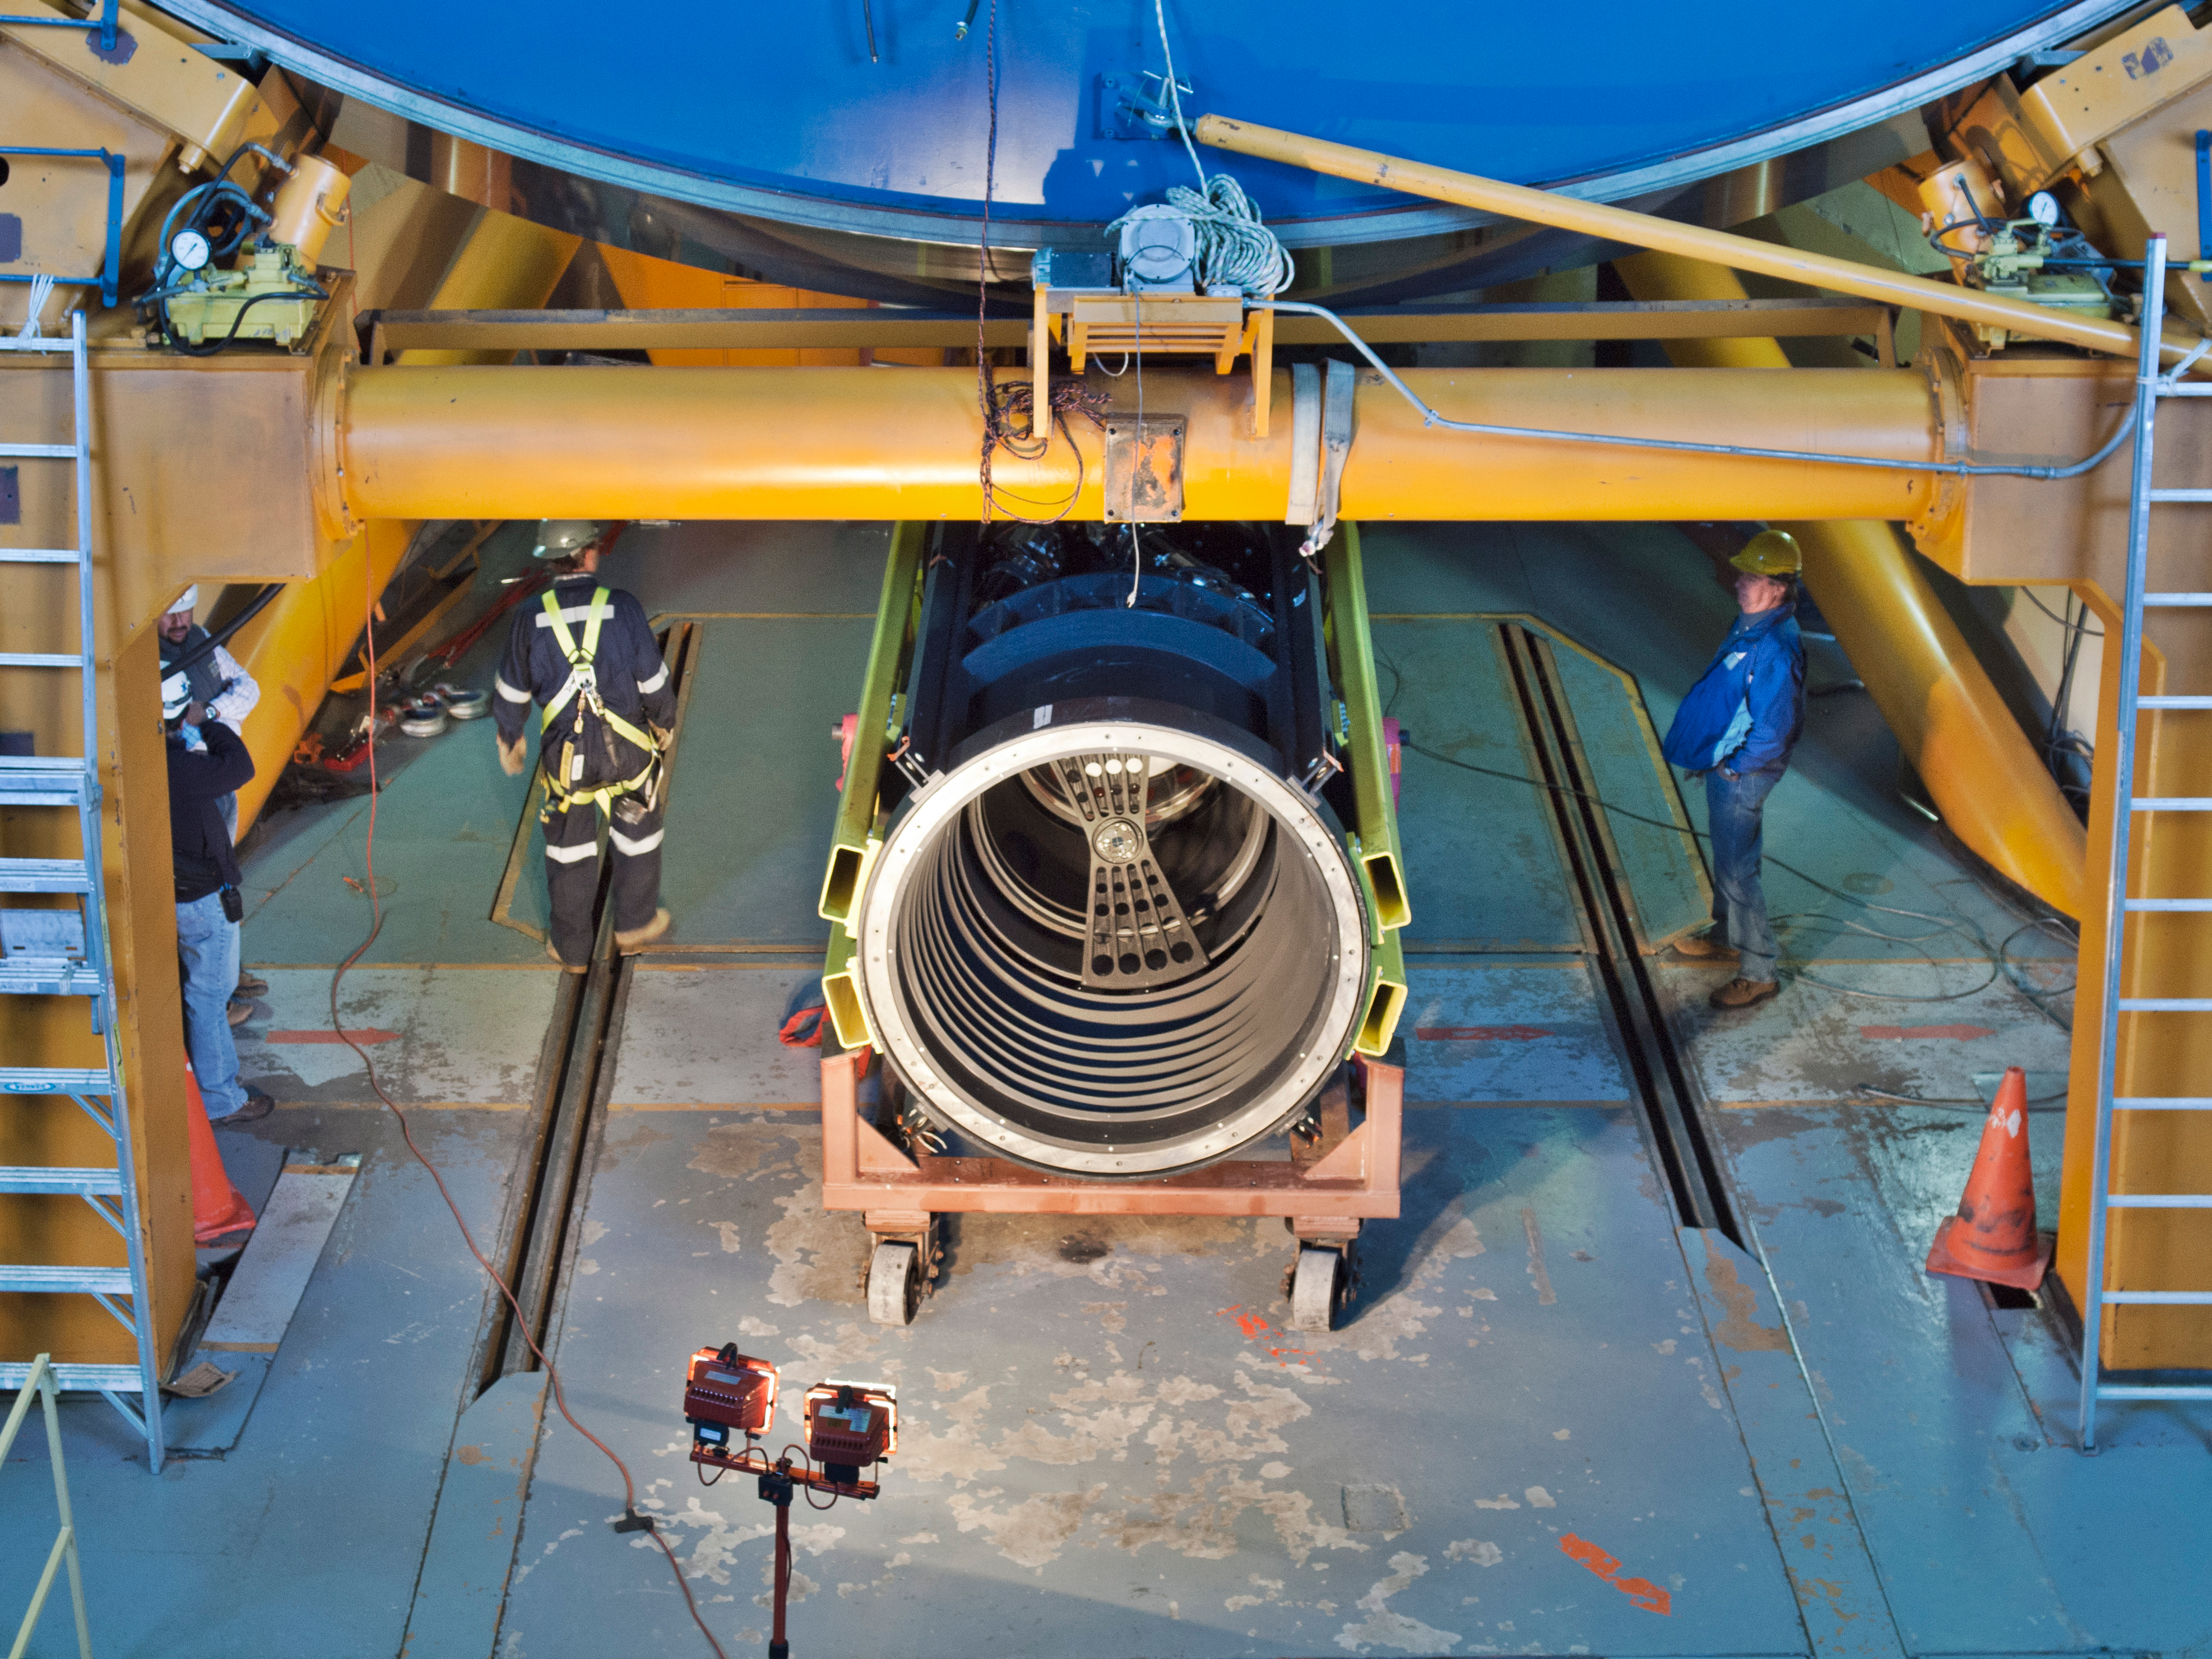

The DECam prime focus cage under the Blanco 4-m telescope before installation

The new prime focus cage, a major component of the new Dark Energy Camera, lies on its side under the Blanco 4-m telescope before it is installed. The optical alignment target can be seen just in front of the front element - a very large, fused-silica lens.

Credit: T. Abbott & CTIO/NOIRLab/NSF/AURA/